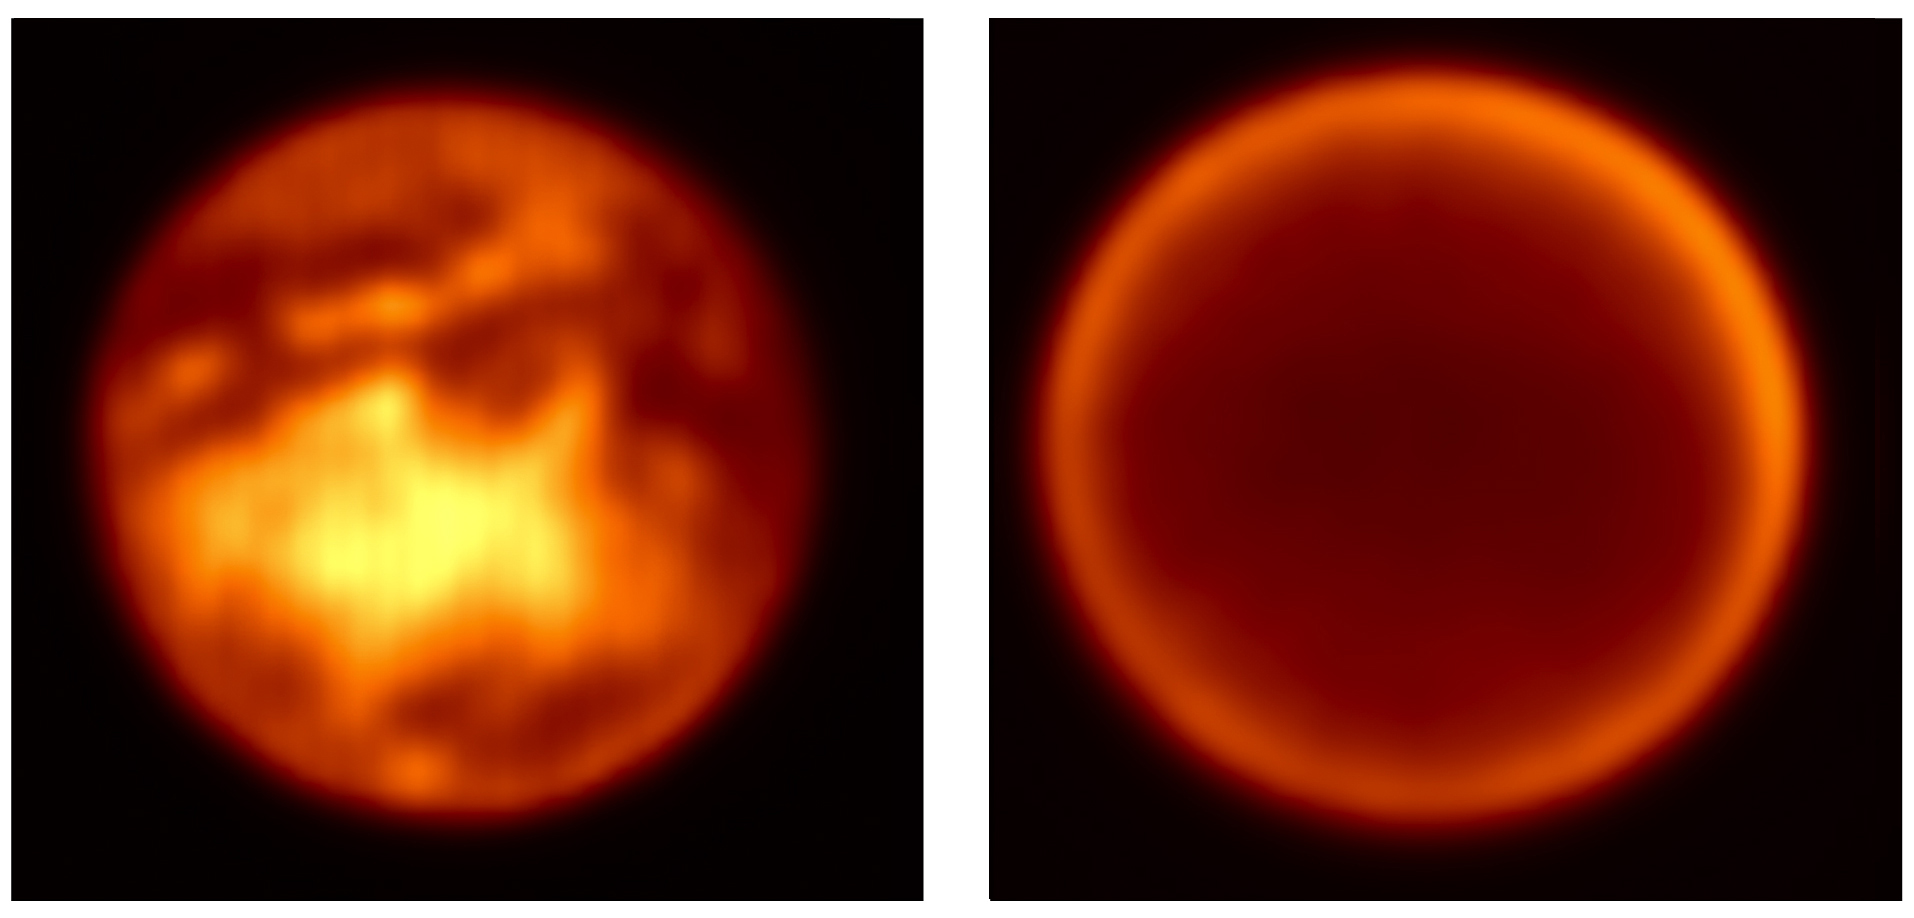

Simultaneous views of Titan's surface and atmosphere

Two simultaneous images of Titan, obtained on February 7, 2004, with NACO in SDI mode. Left : at 1.575 μm with a clear view towards the surface. Right : at 1.625 μm, where the atmosphere appears entirely opaque.

Credit: ESO